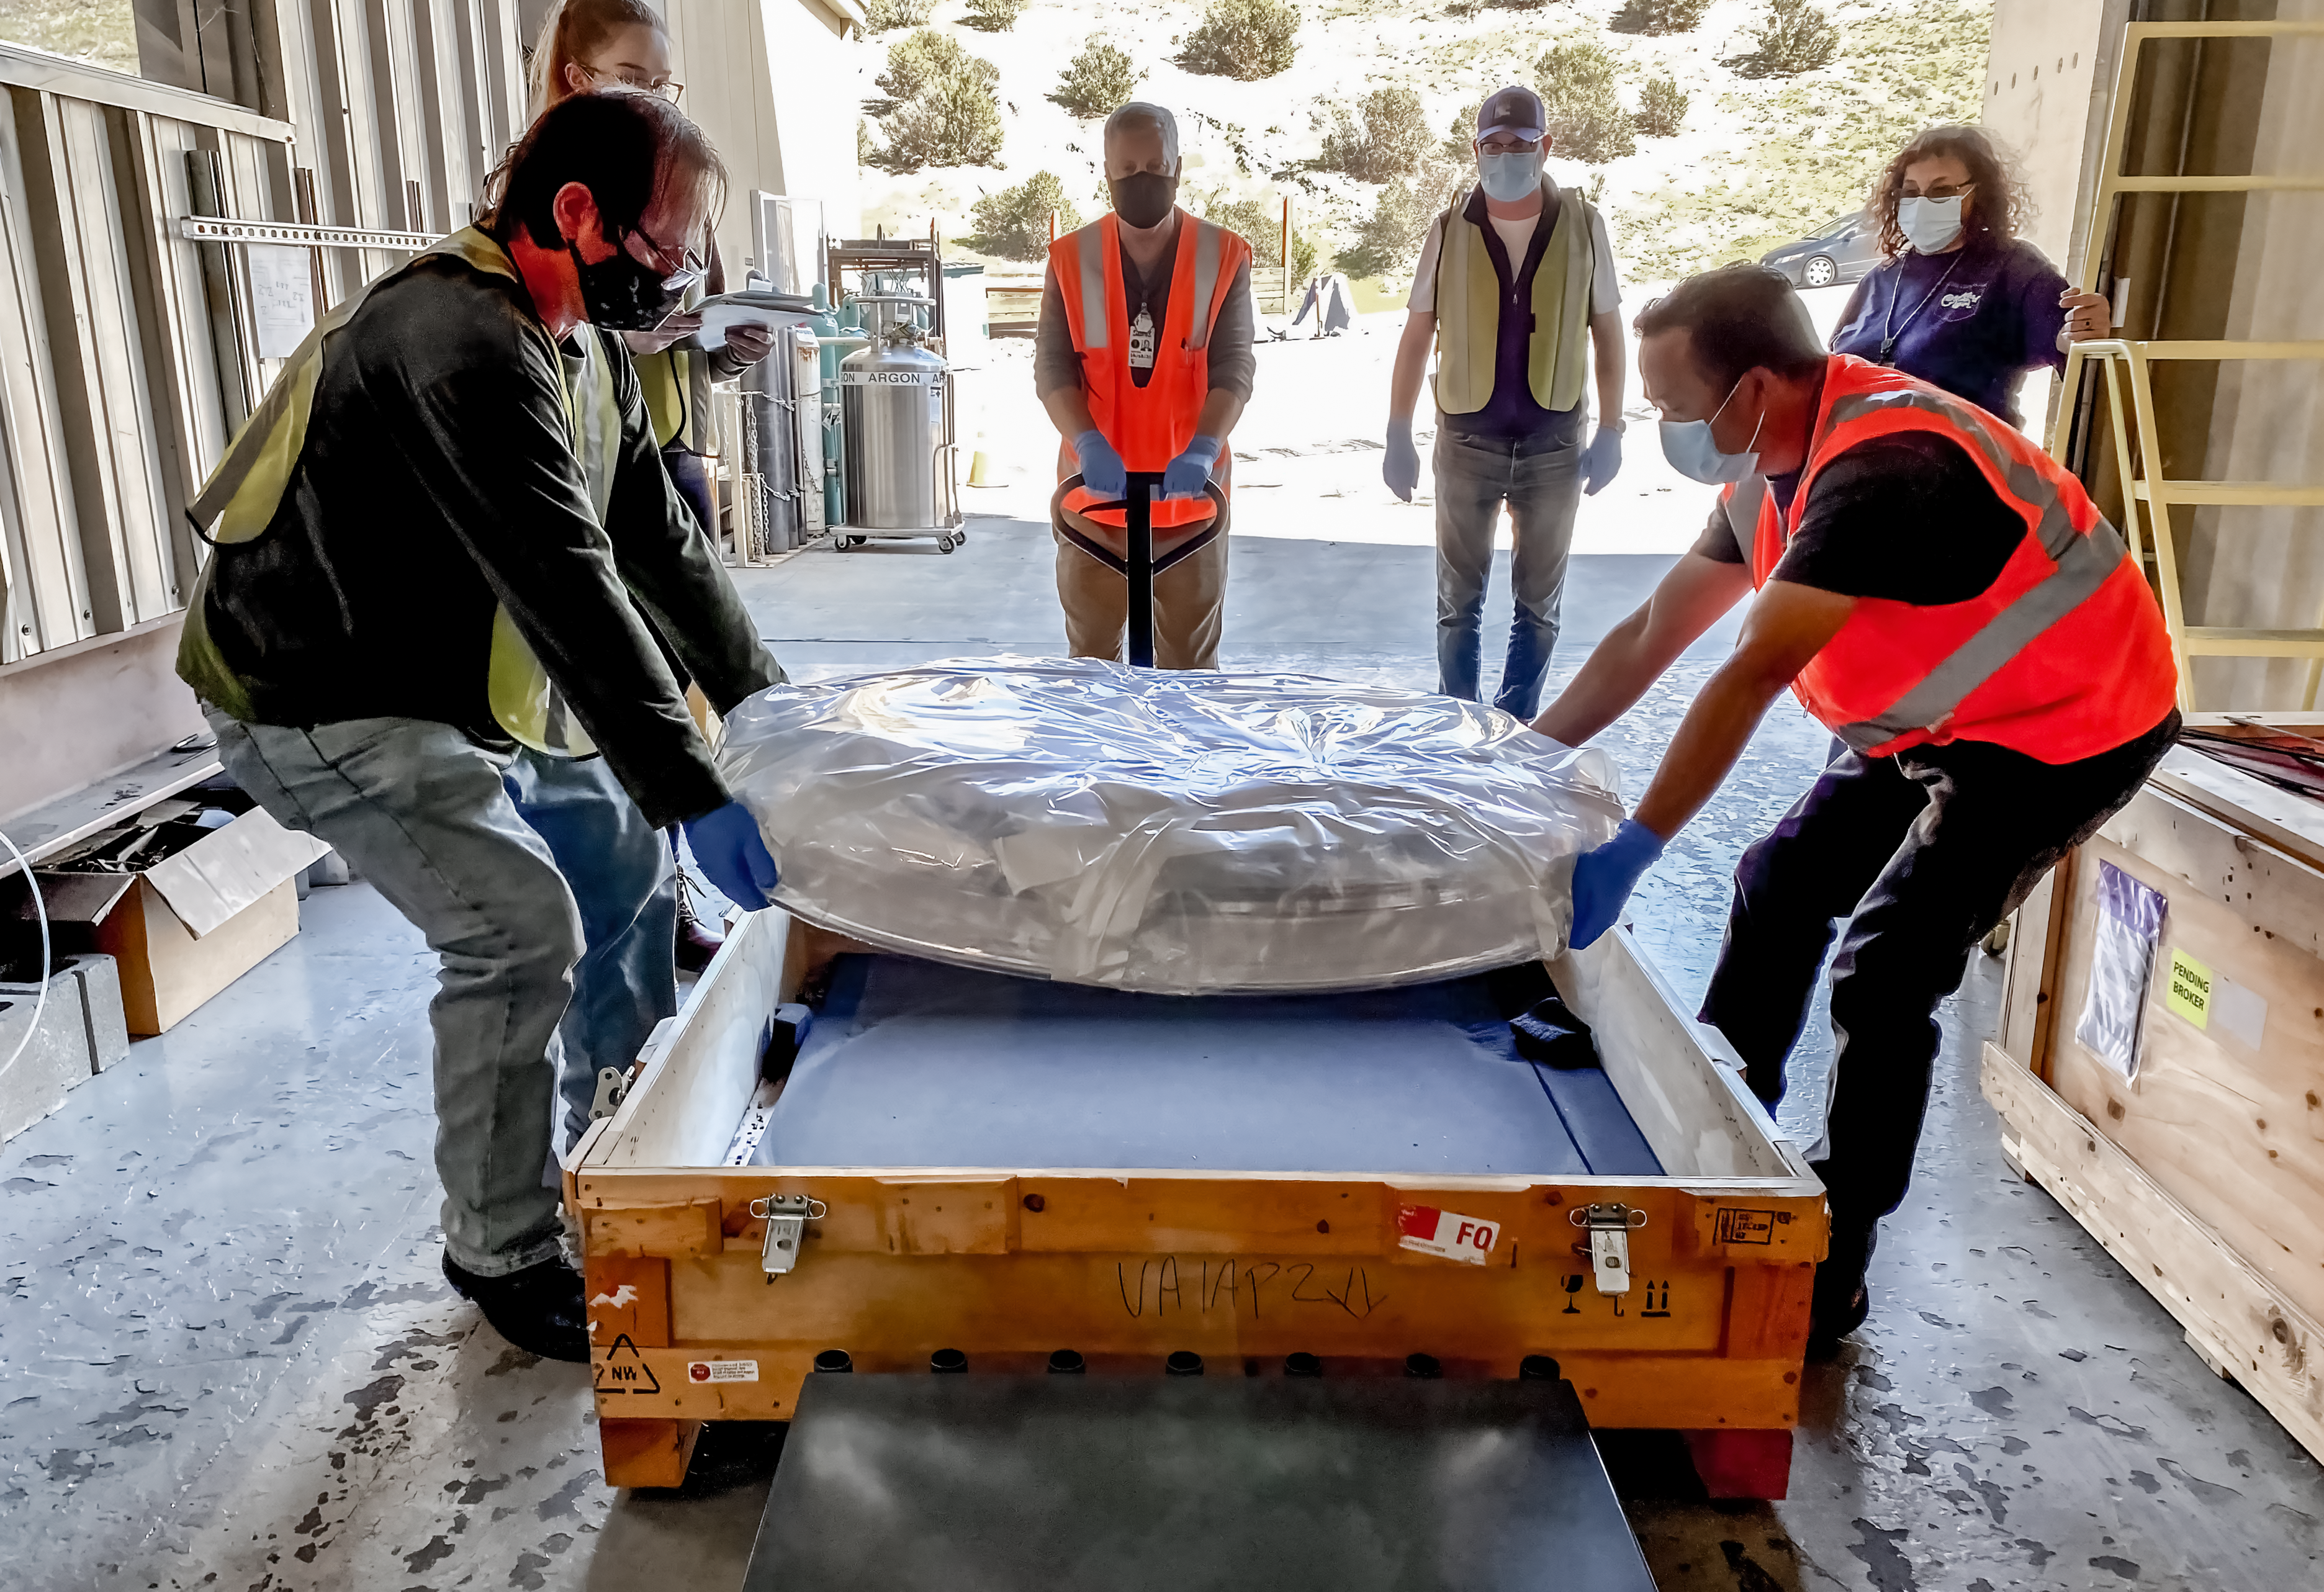

LSST R-Band Optical Filter

The LSST r-band optical filter gets unpacked after delivery from LLBL to SLAC on March 12, 2021.

Credit: Travis Lange/SLAC National Accelerator Laboratory